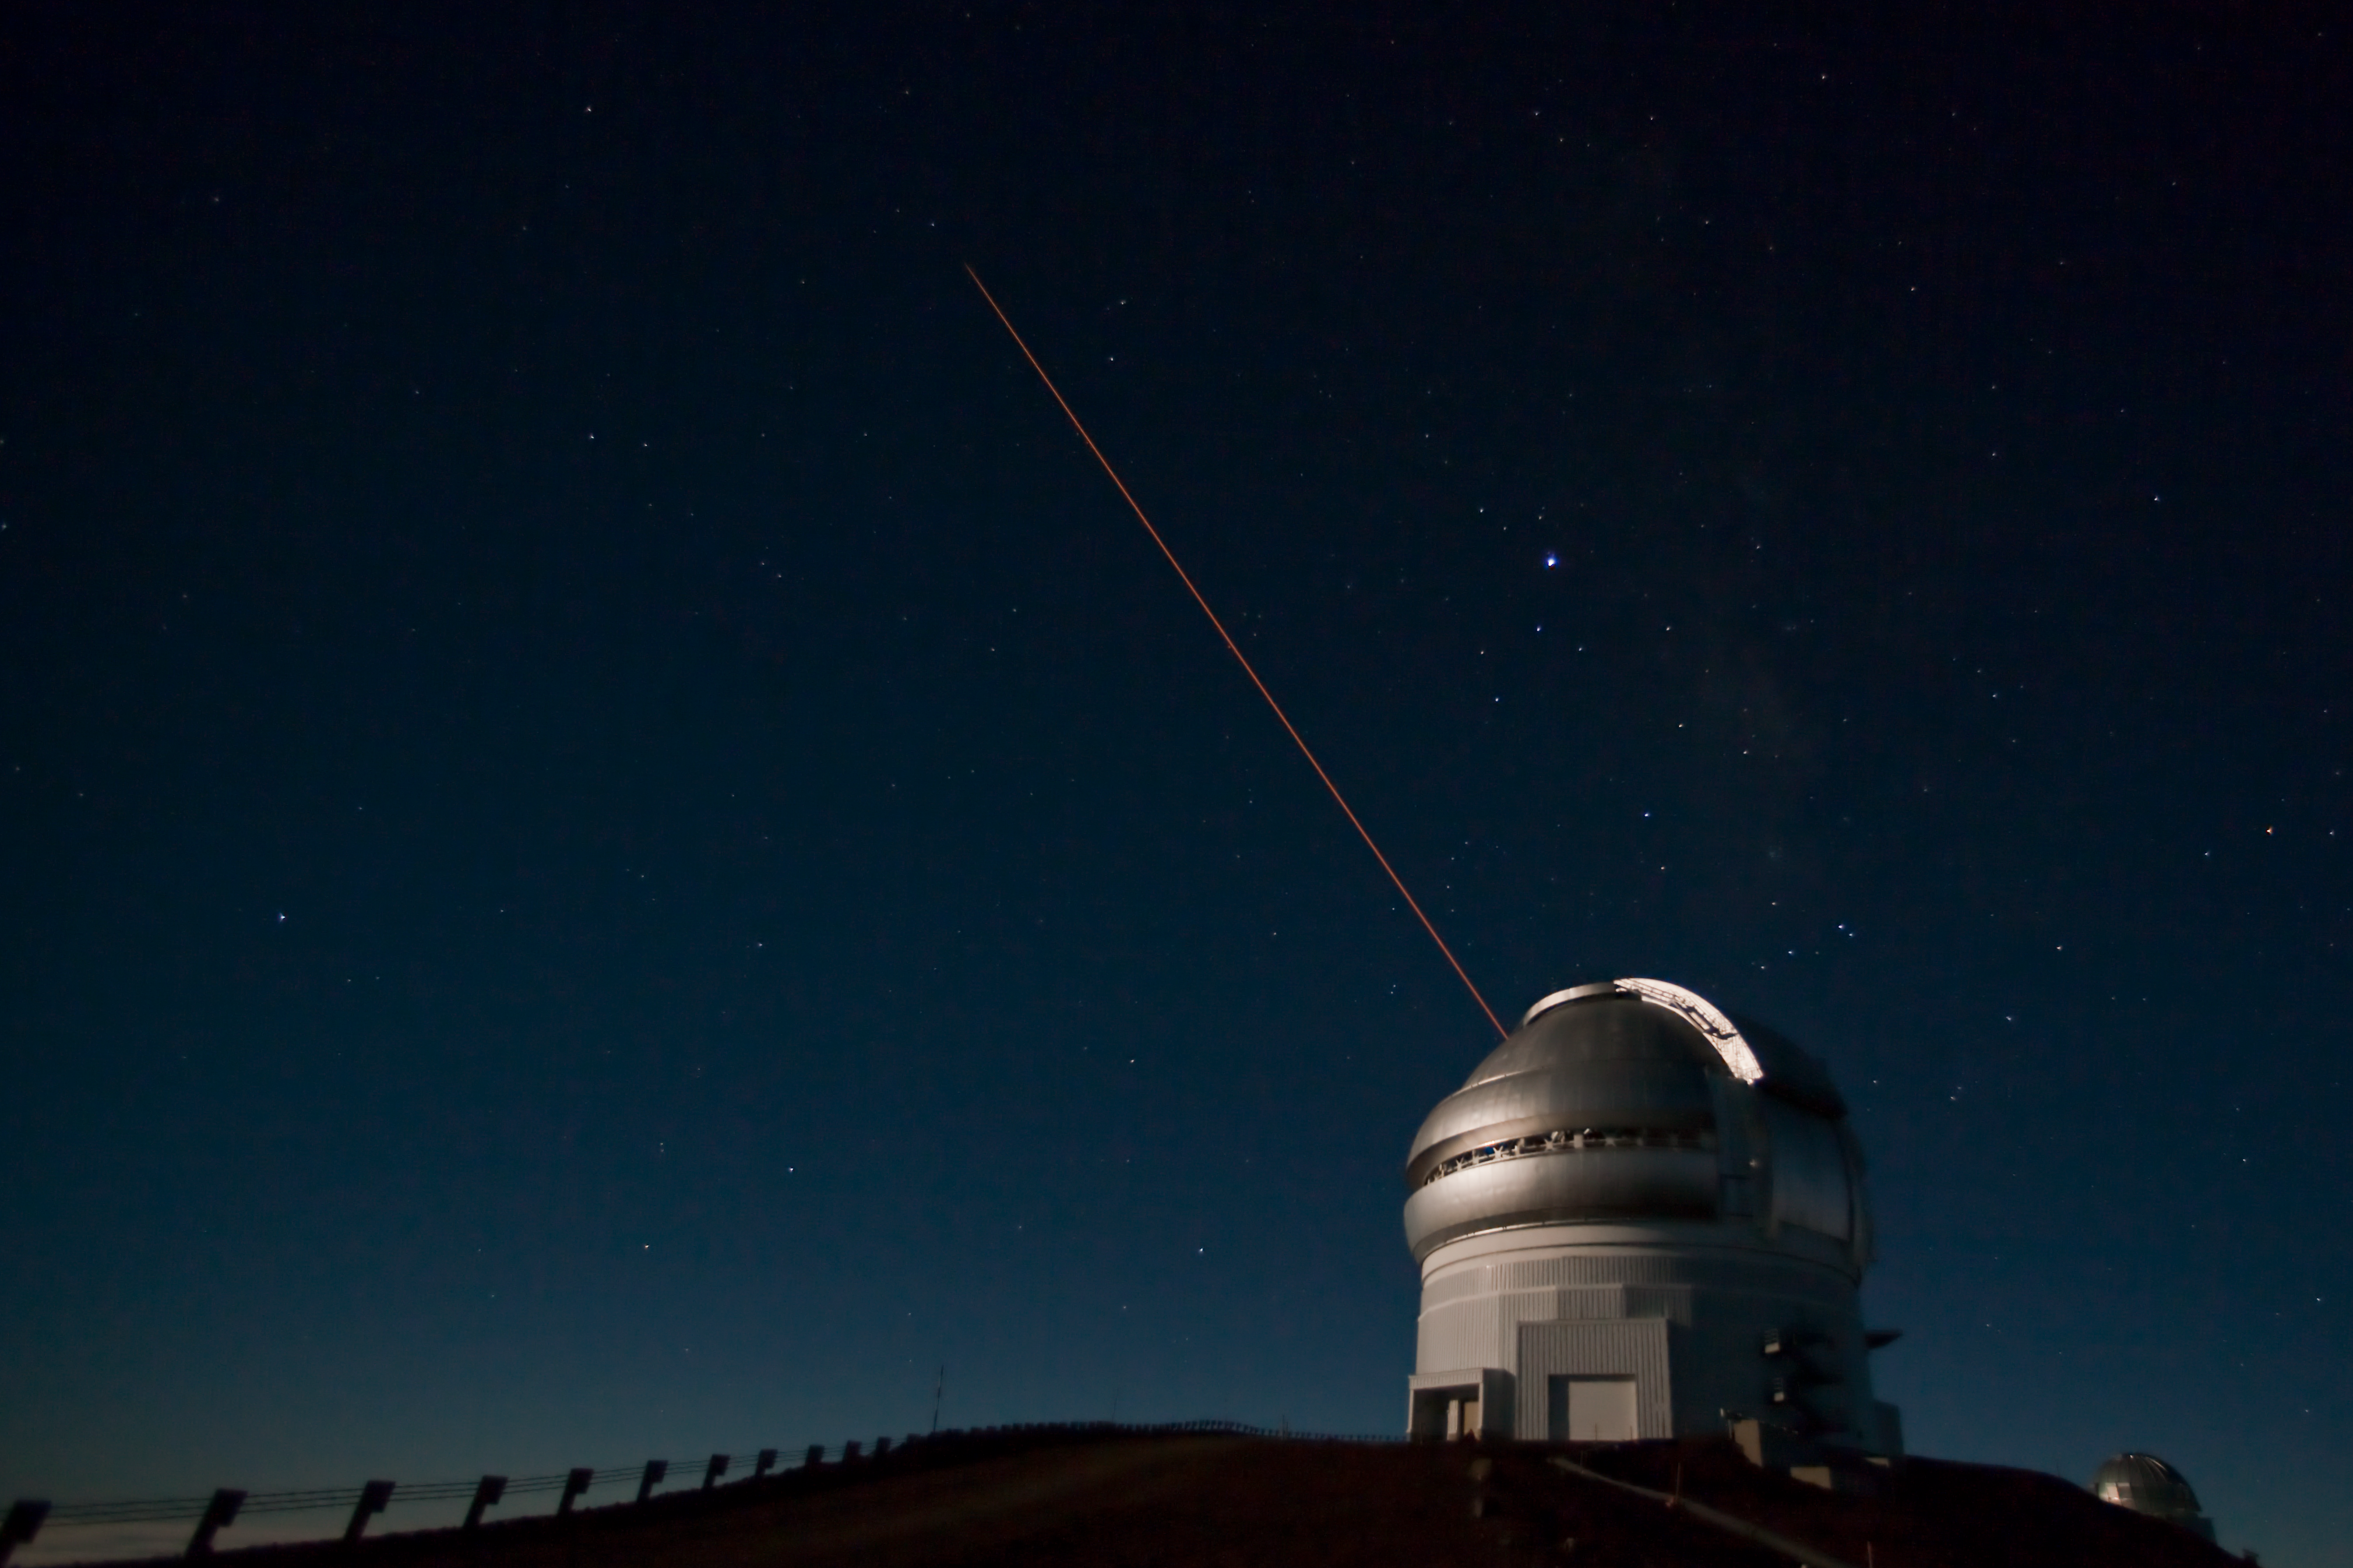

Gemini North Laser Guide Star

Credit: International Gemini Observatory